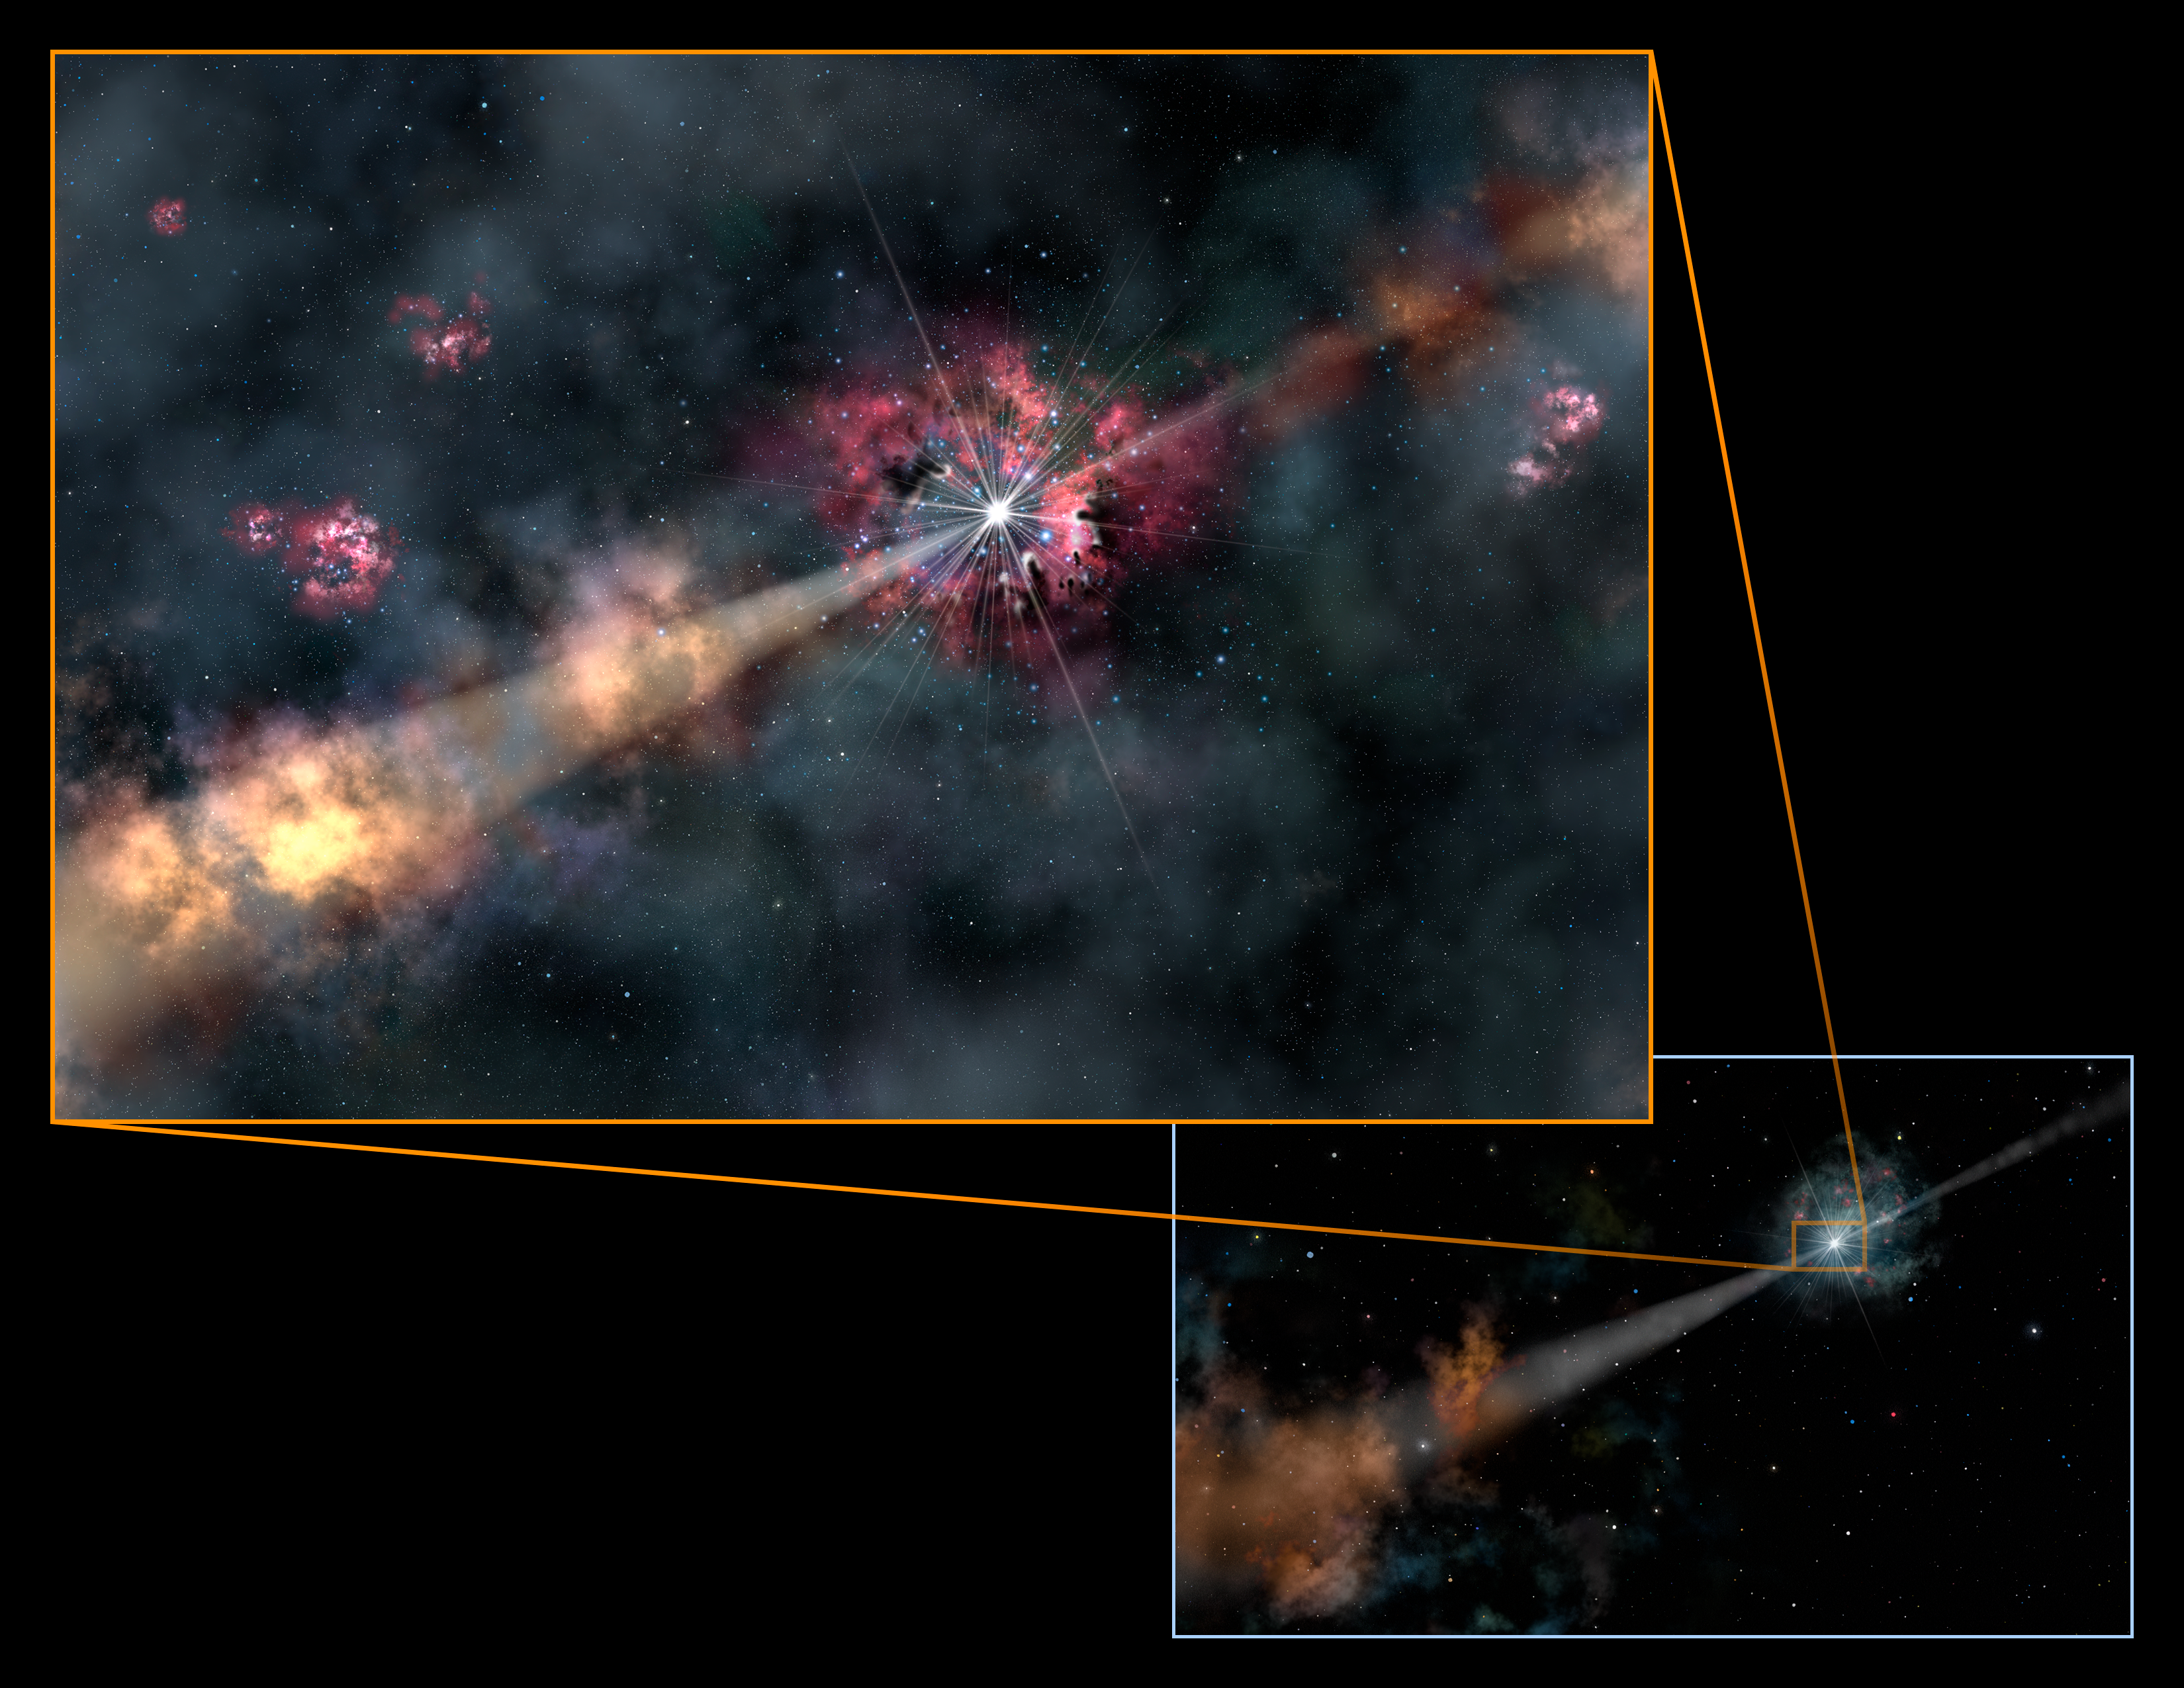

Artwork of the light path from the GRB

Artwork of the light path from GRB 130606A.

Credit: Gemini Observatory/Lynette Cook/NOIRLab/AURA/NSF